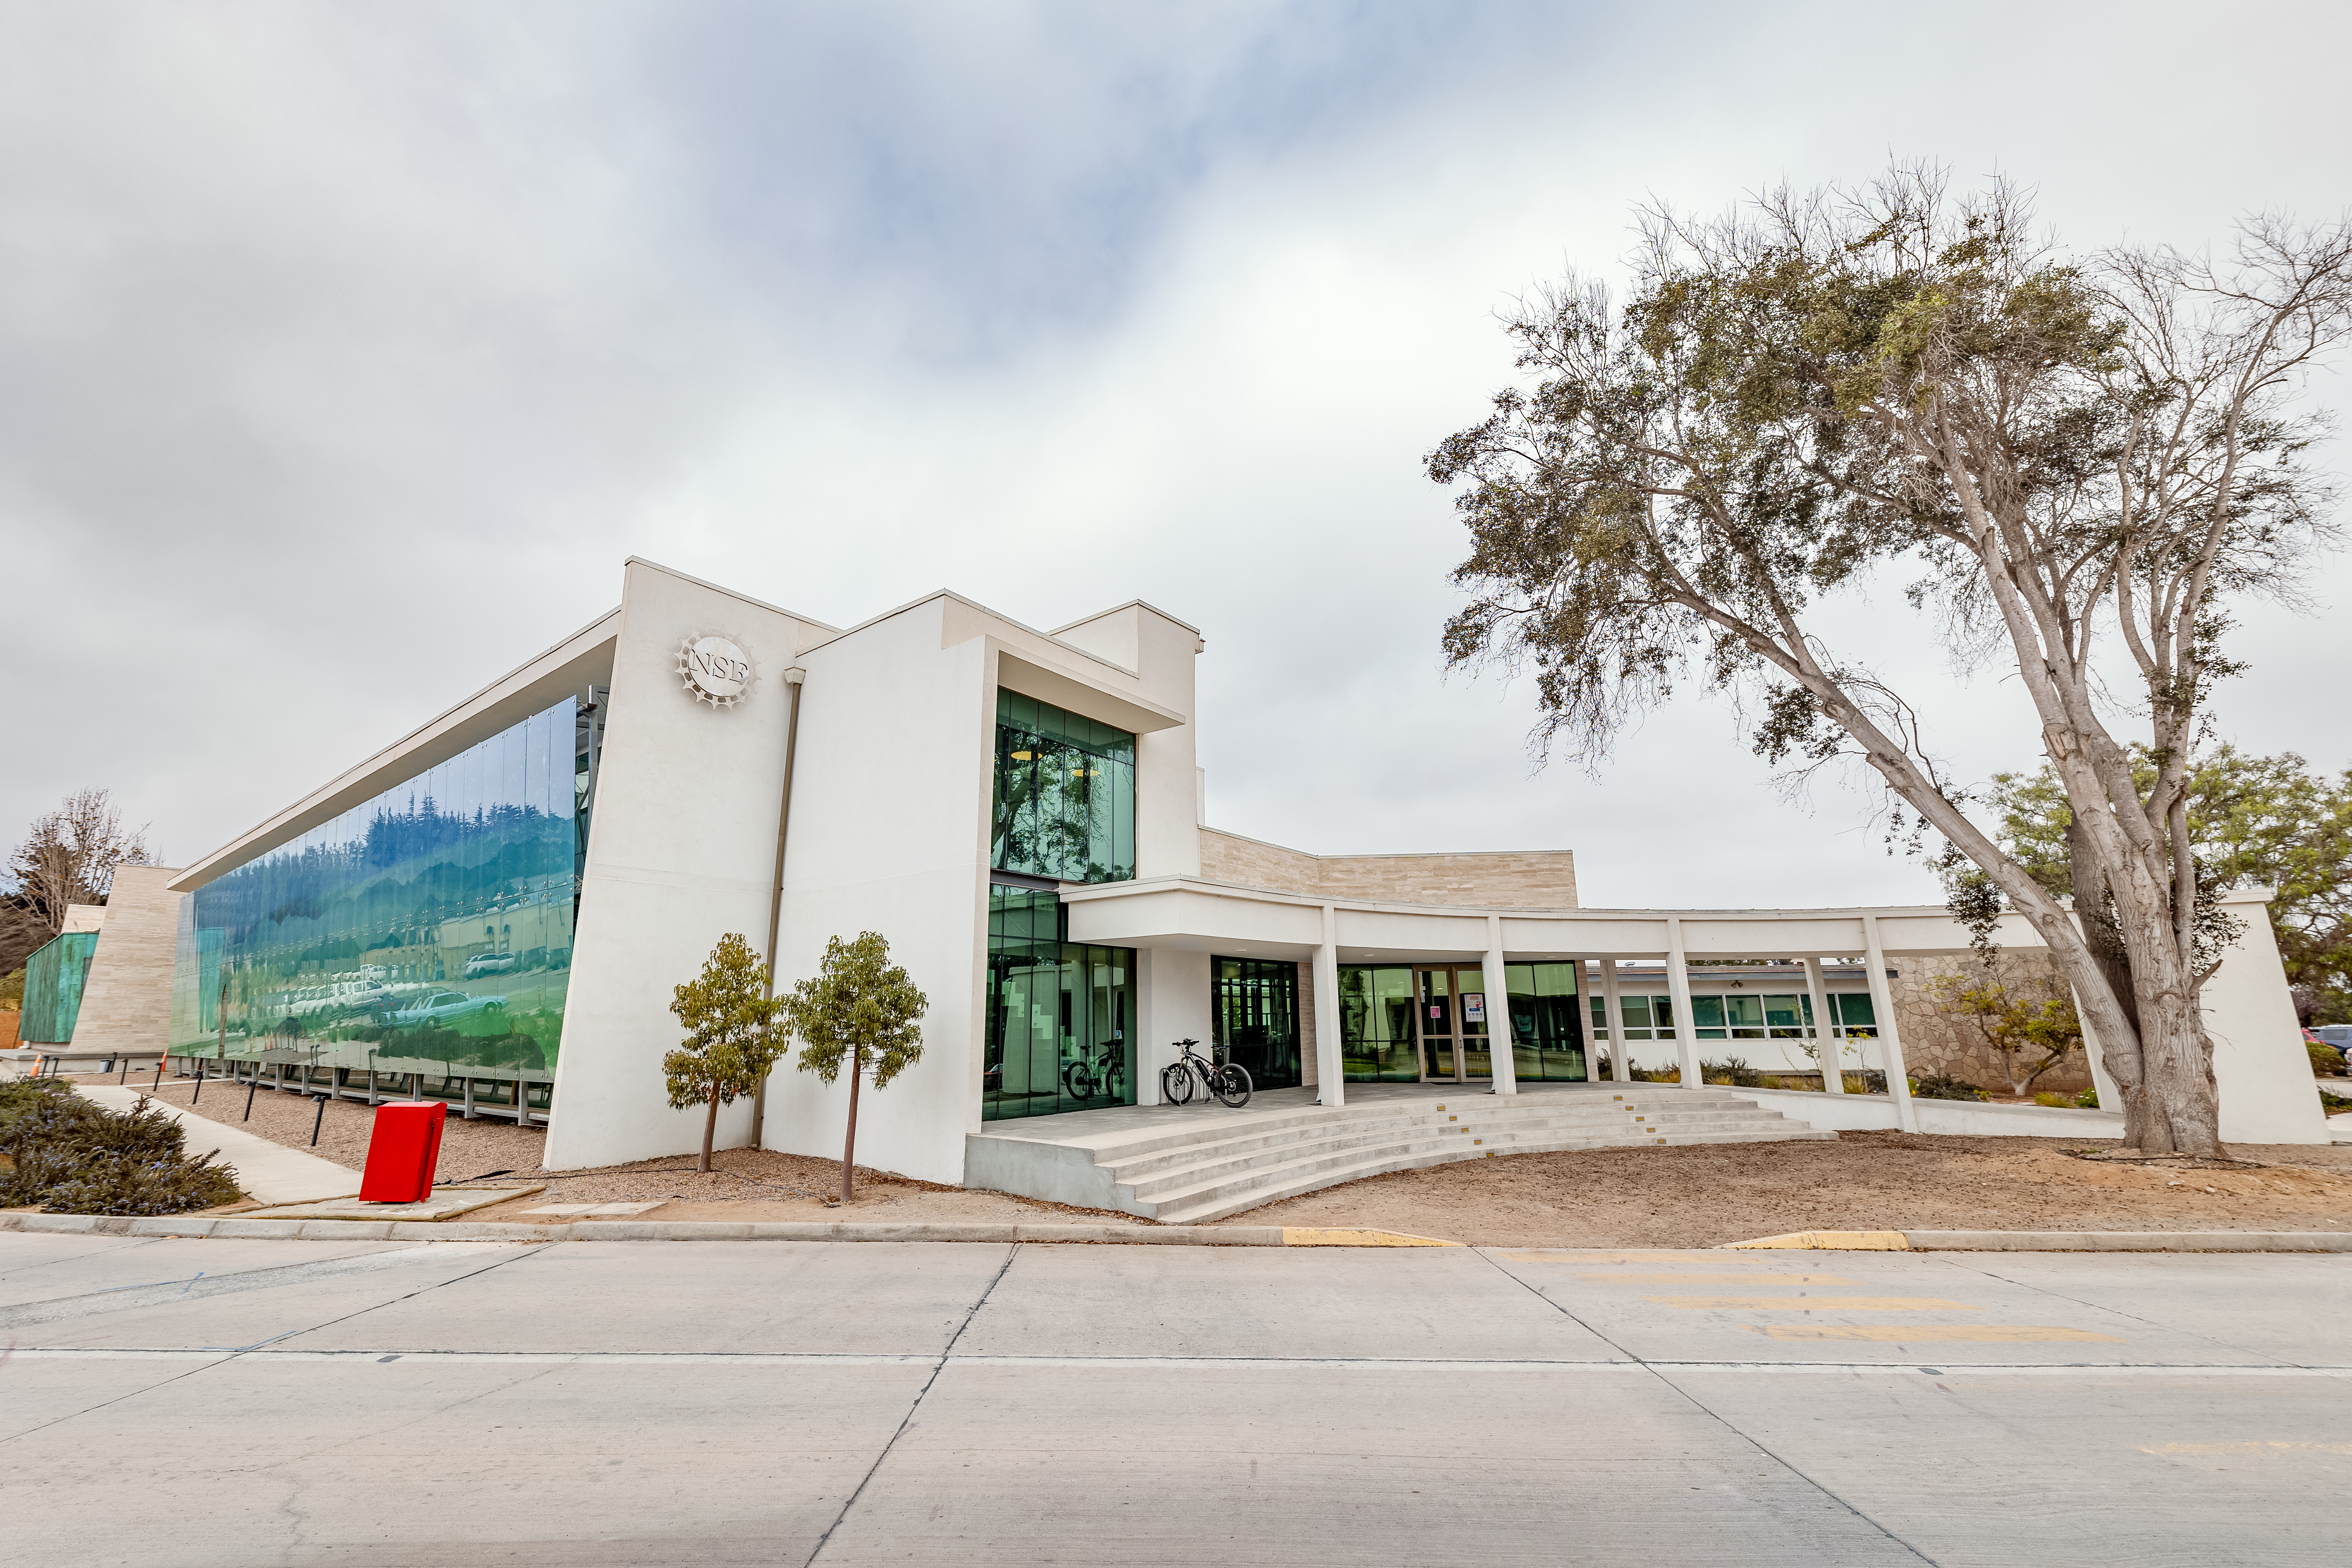

AURA Recinto Building

The AURA Recinto building in La Serena, Chile.

Credit: NOIRLab/NSF/AURA/T. Slovinský